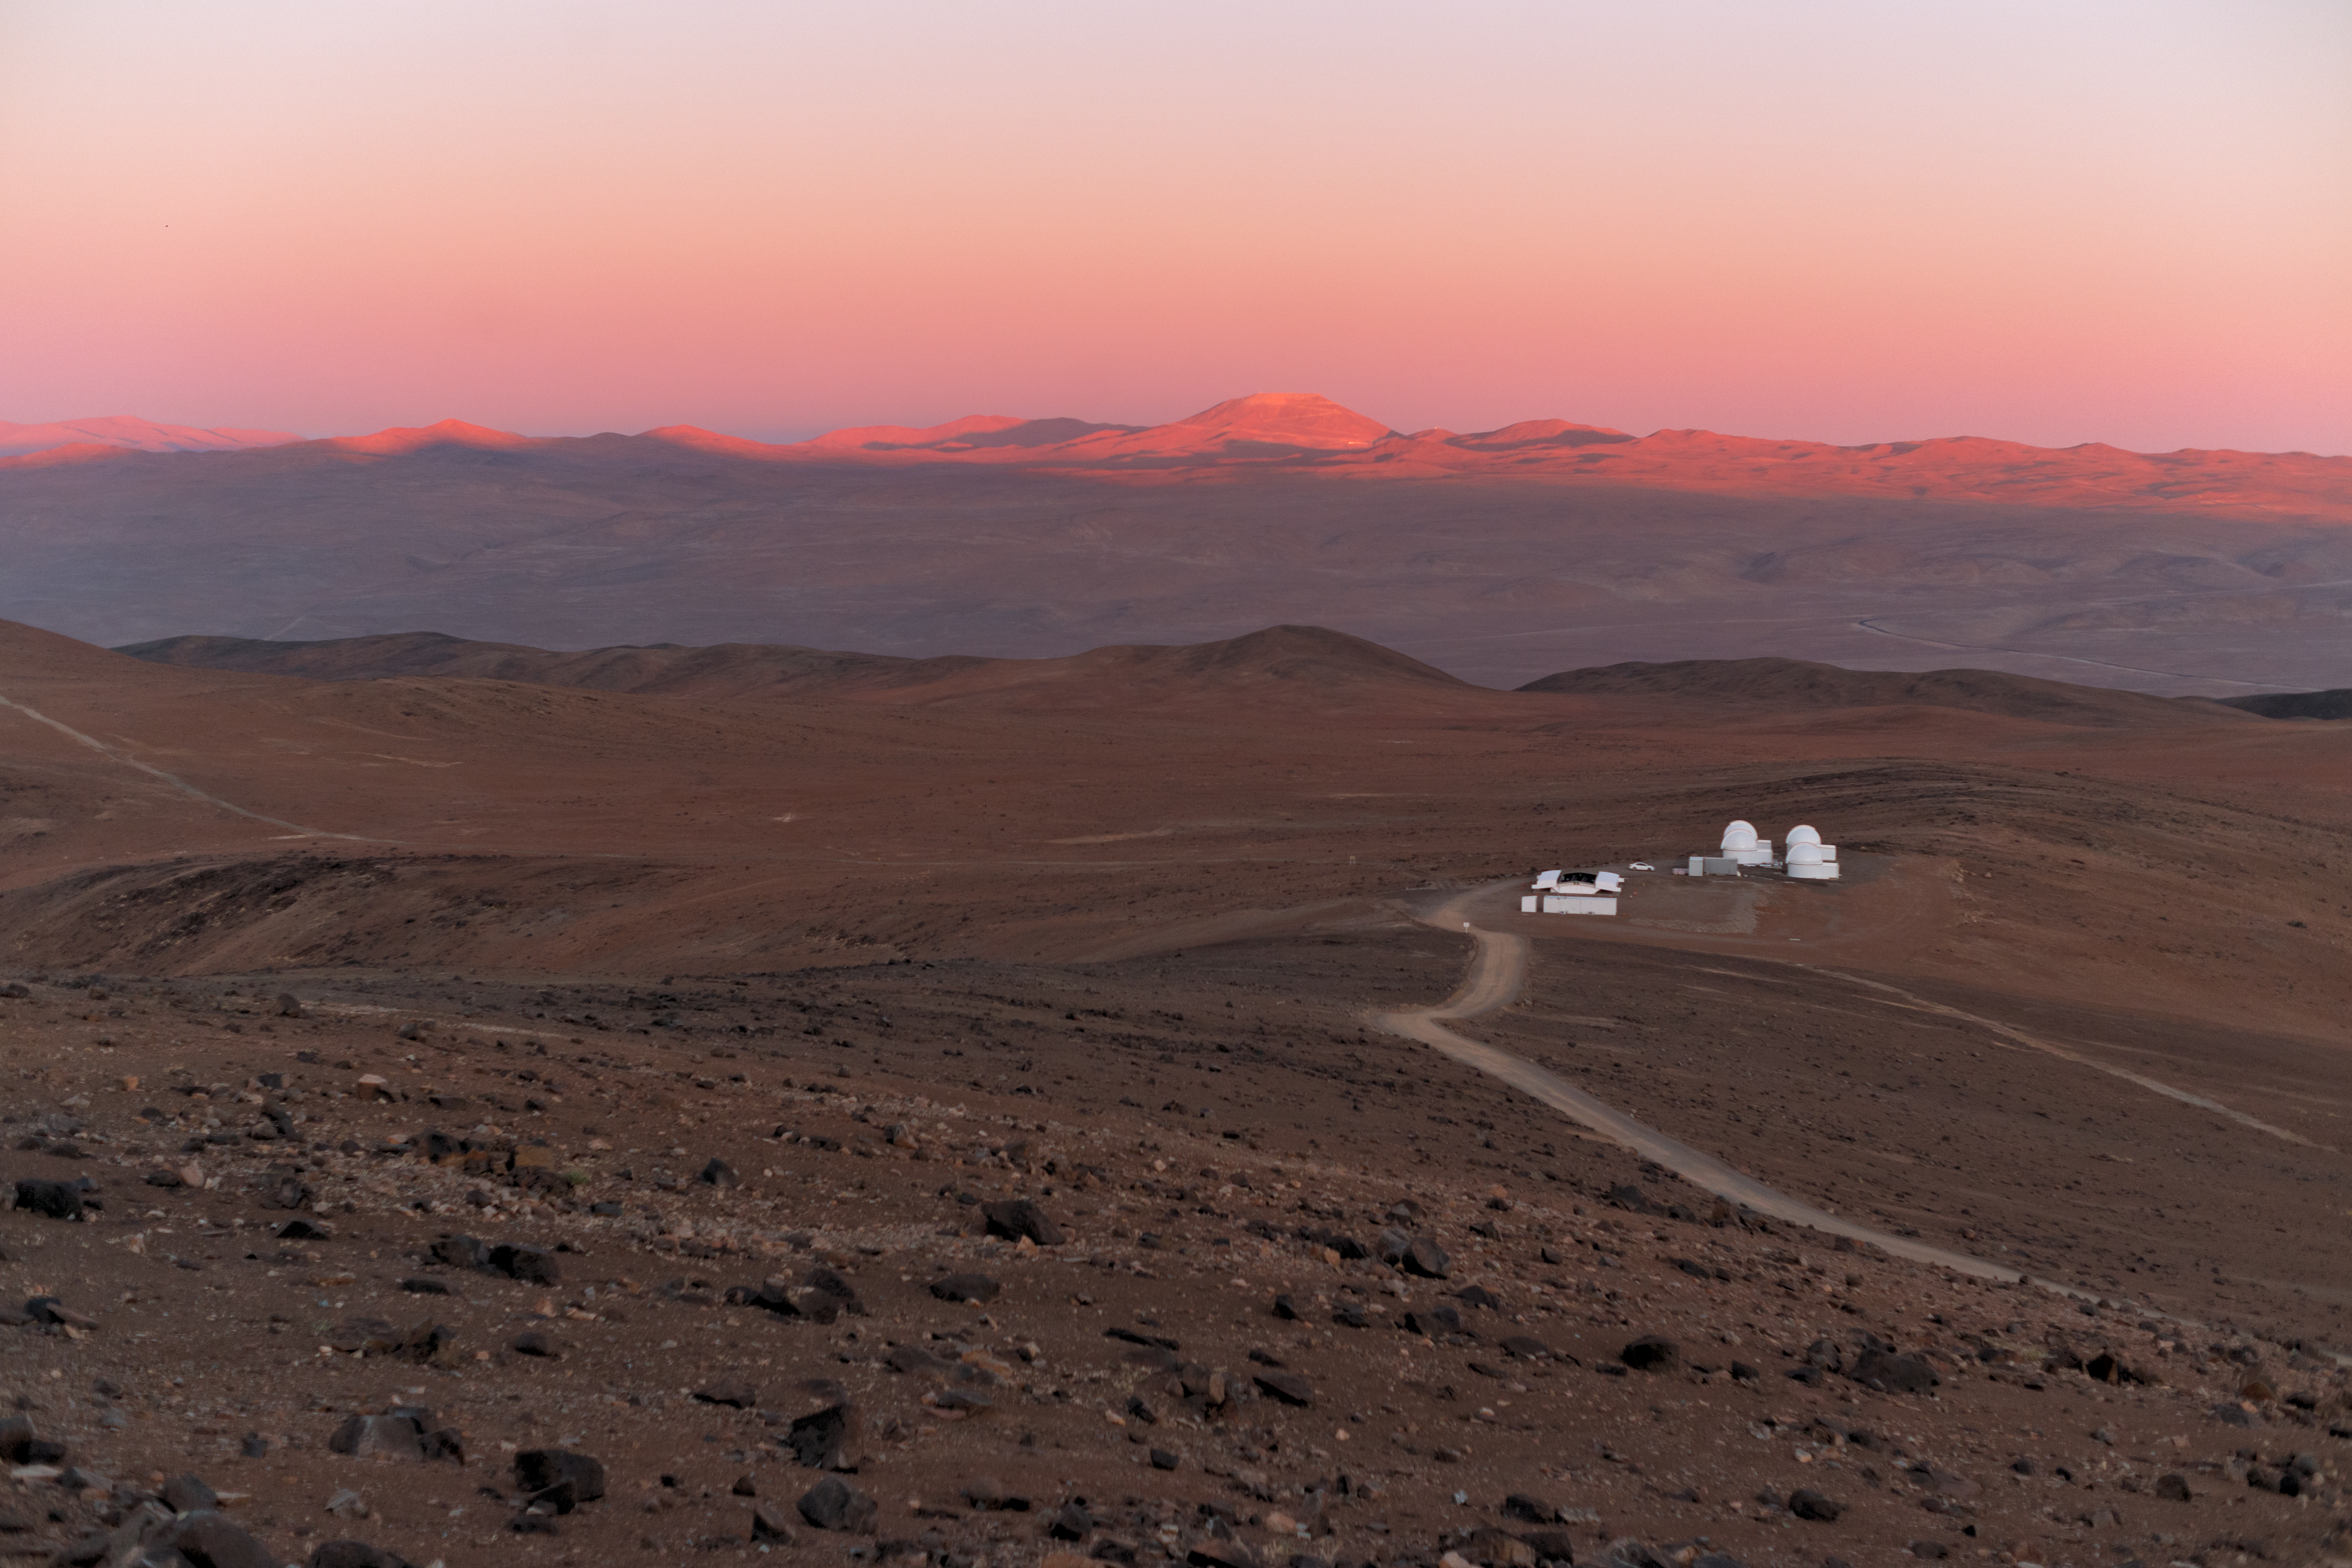

Sunset over SPECULOOS

The Atacama desert, lit up with the golden light of the setting Sun, hosts the SPECULOOS Southern Observatory.

Credit: ESO/P. Horálek